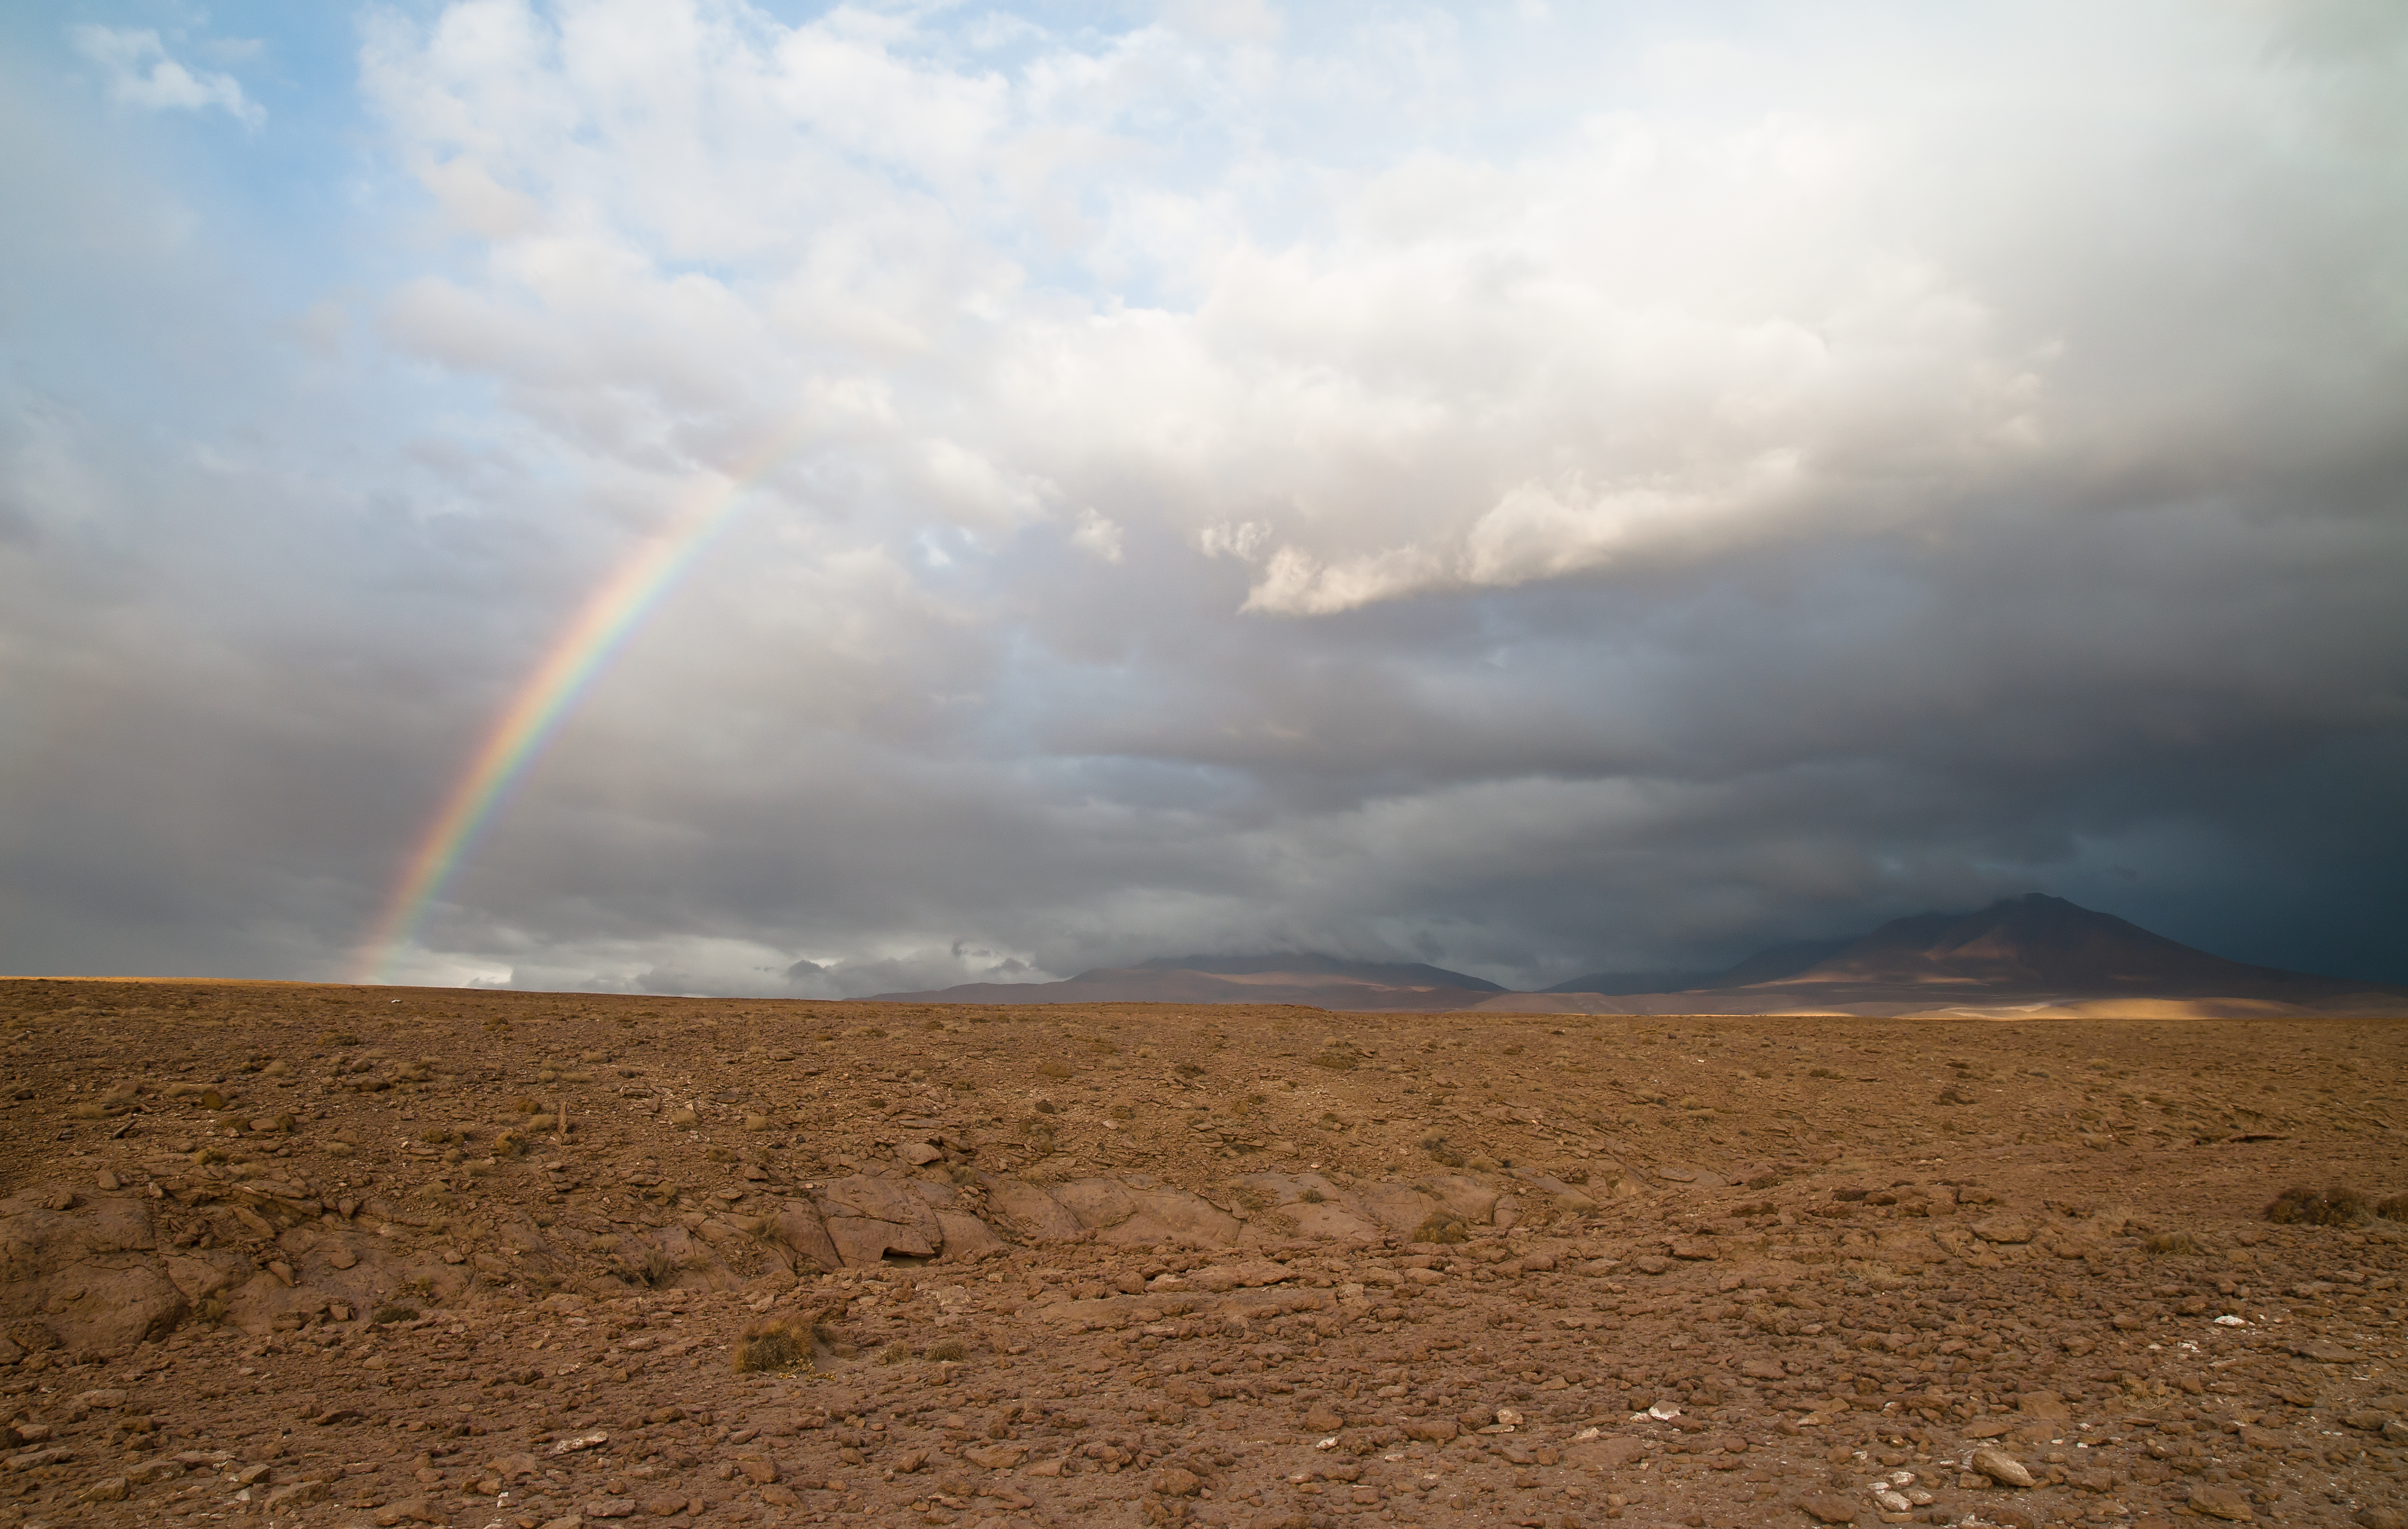

Rainbow over the ALMA site

Unusual rainbow and dramatic clouds over the ALMA site. Although it is one of the driest places on Earth, storms coming from the East, exceptionally penetrate the high Andes during the so called “Altiplanic winter”.

Credit: A. Caproni (ESO)/ALMA (ESO/NAOJ/NRAO)